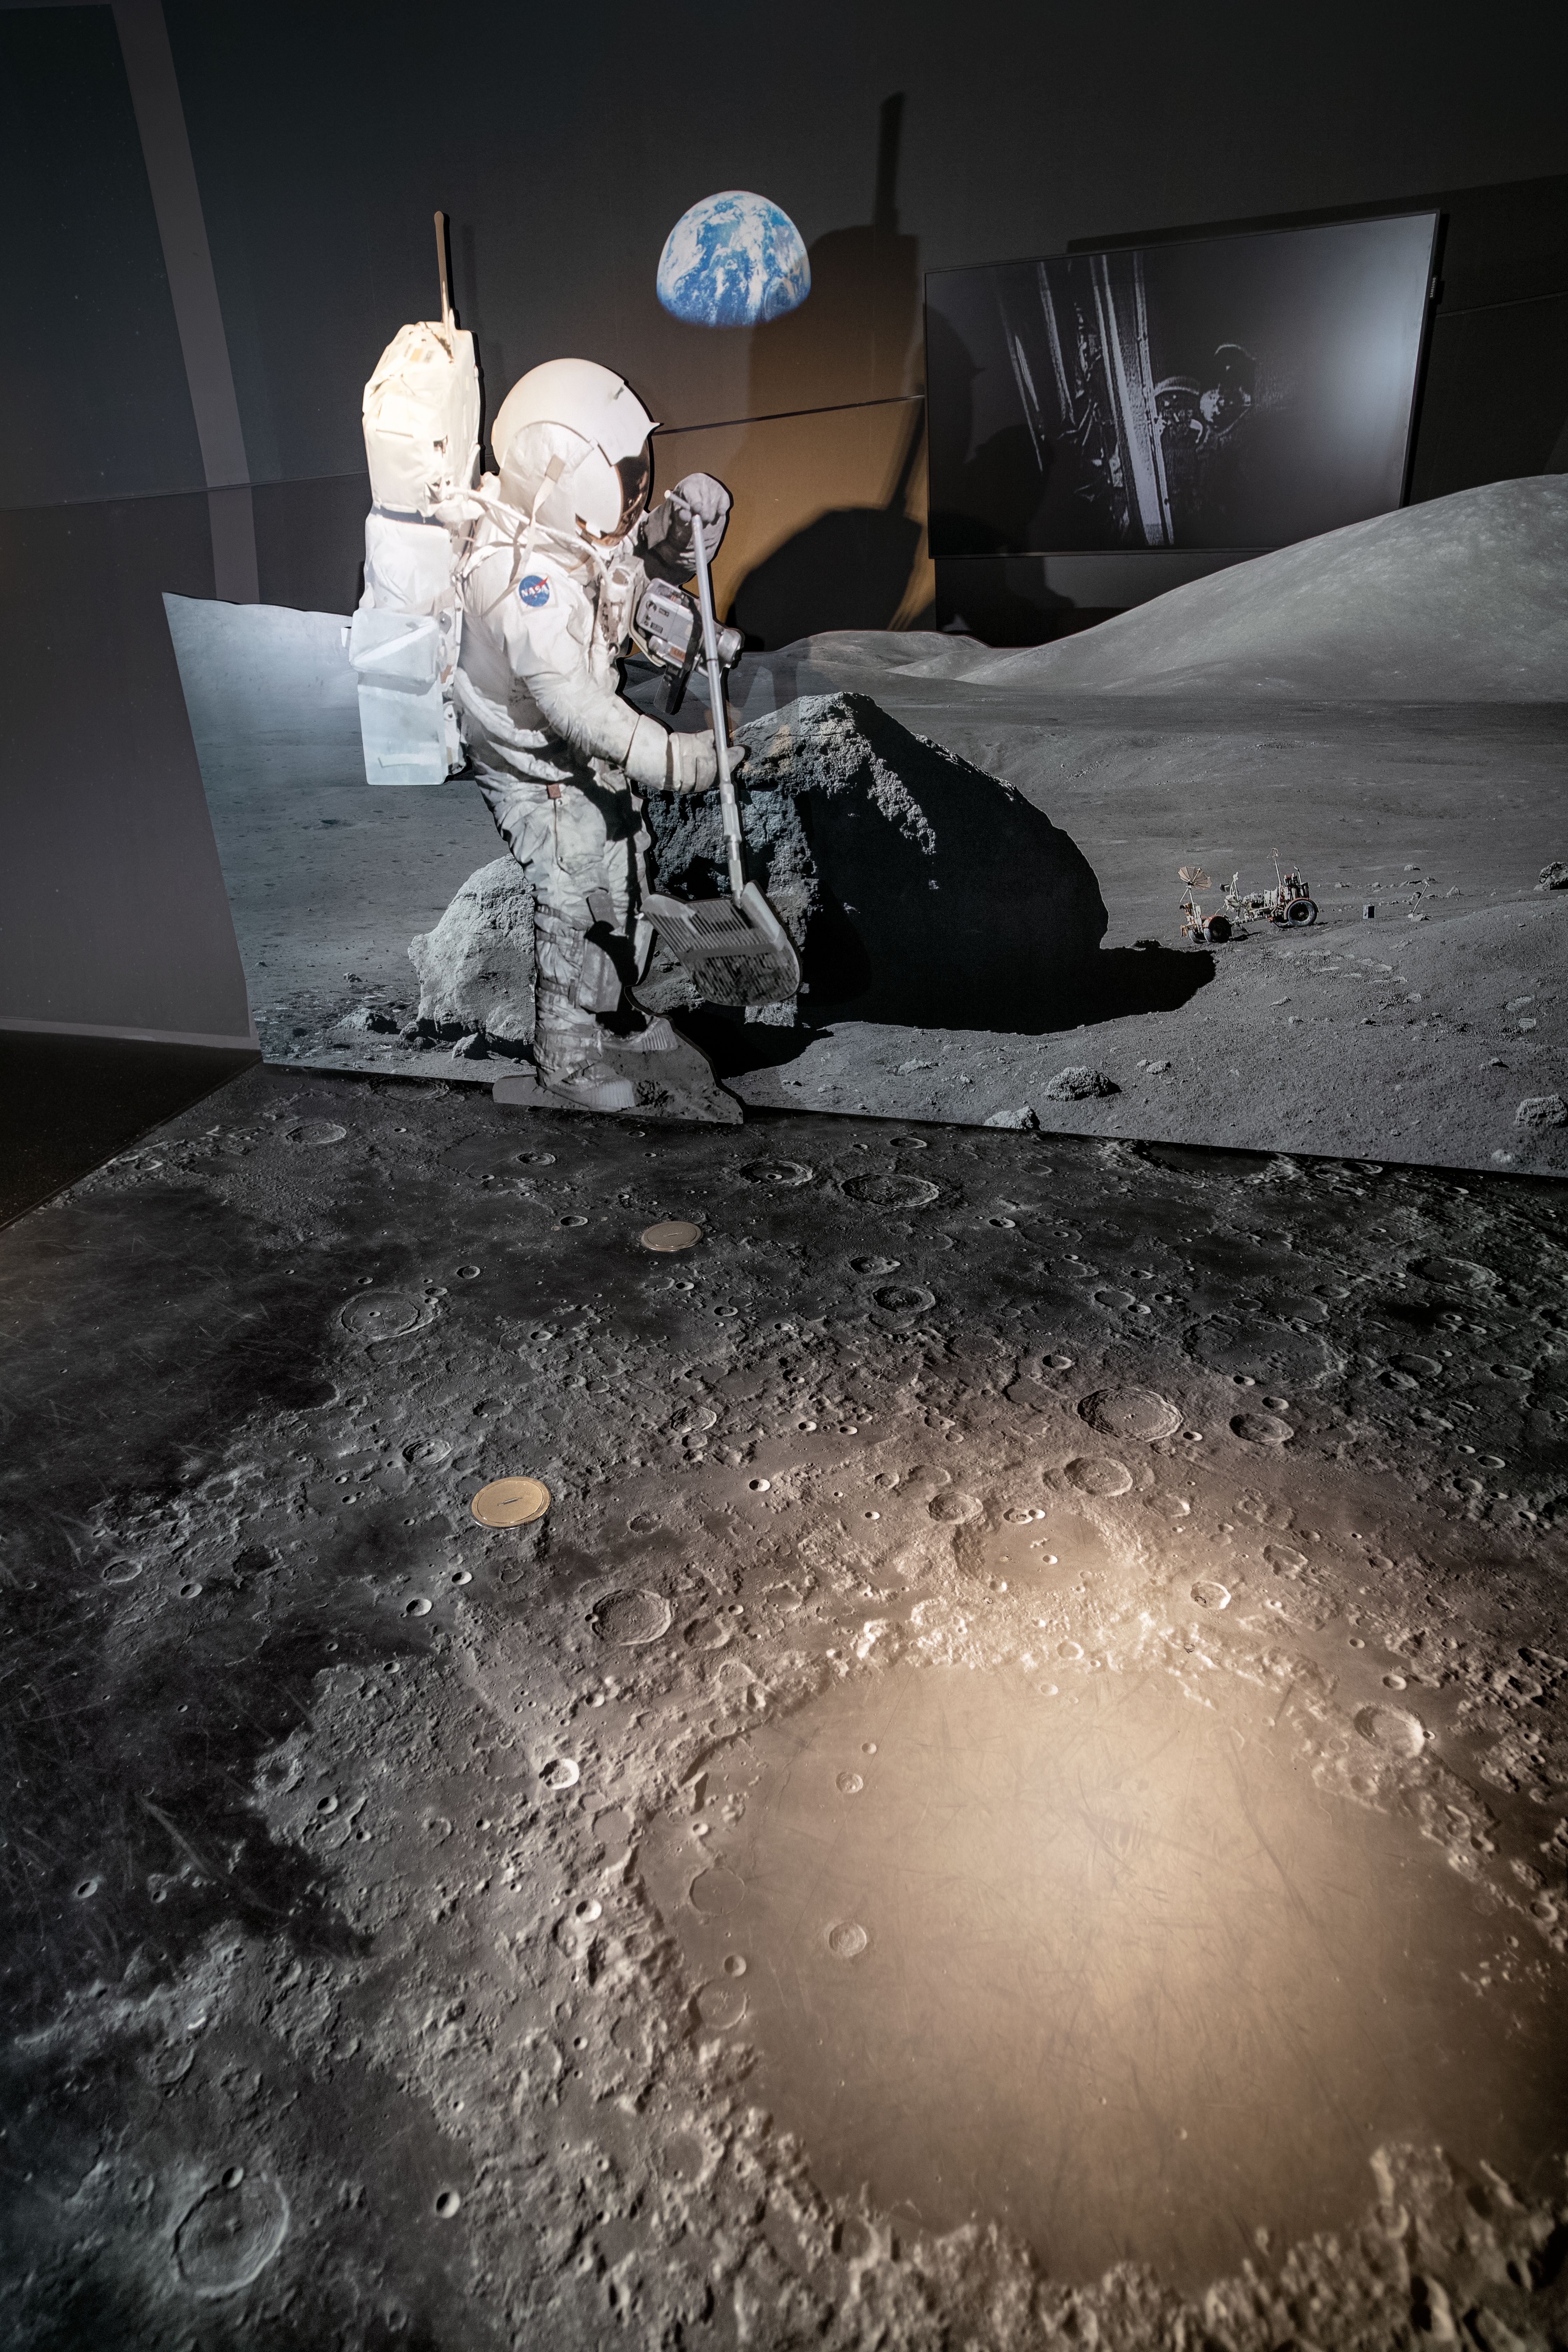

The Apollo station in the ESO Supernova

The Apollo station in the permanent exhibition of the ESO Supernova Planetarium & Visitor Centre.

Credit: ESO/M. Zamani